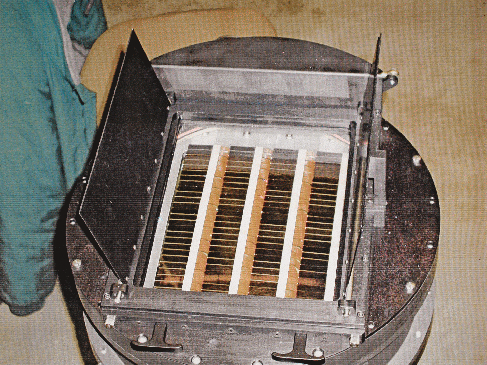

QUEST camera

The 10-square-degree QUEST camera, installed inside the 1.0-metre ESO Schmidt telescope at La Silla.

In 2009, the ESO 1.0-metre Schmidt telescope at La Silla was awakened from an 11 year slumber. The telescope had been decommissioned in 1998 after completing a photographic survey of the southern hemisphere. It has now been given a new life with the instaíllation of Yale University’s 160 megaípixel QUEST camera

Credit: ESO